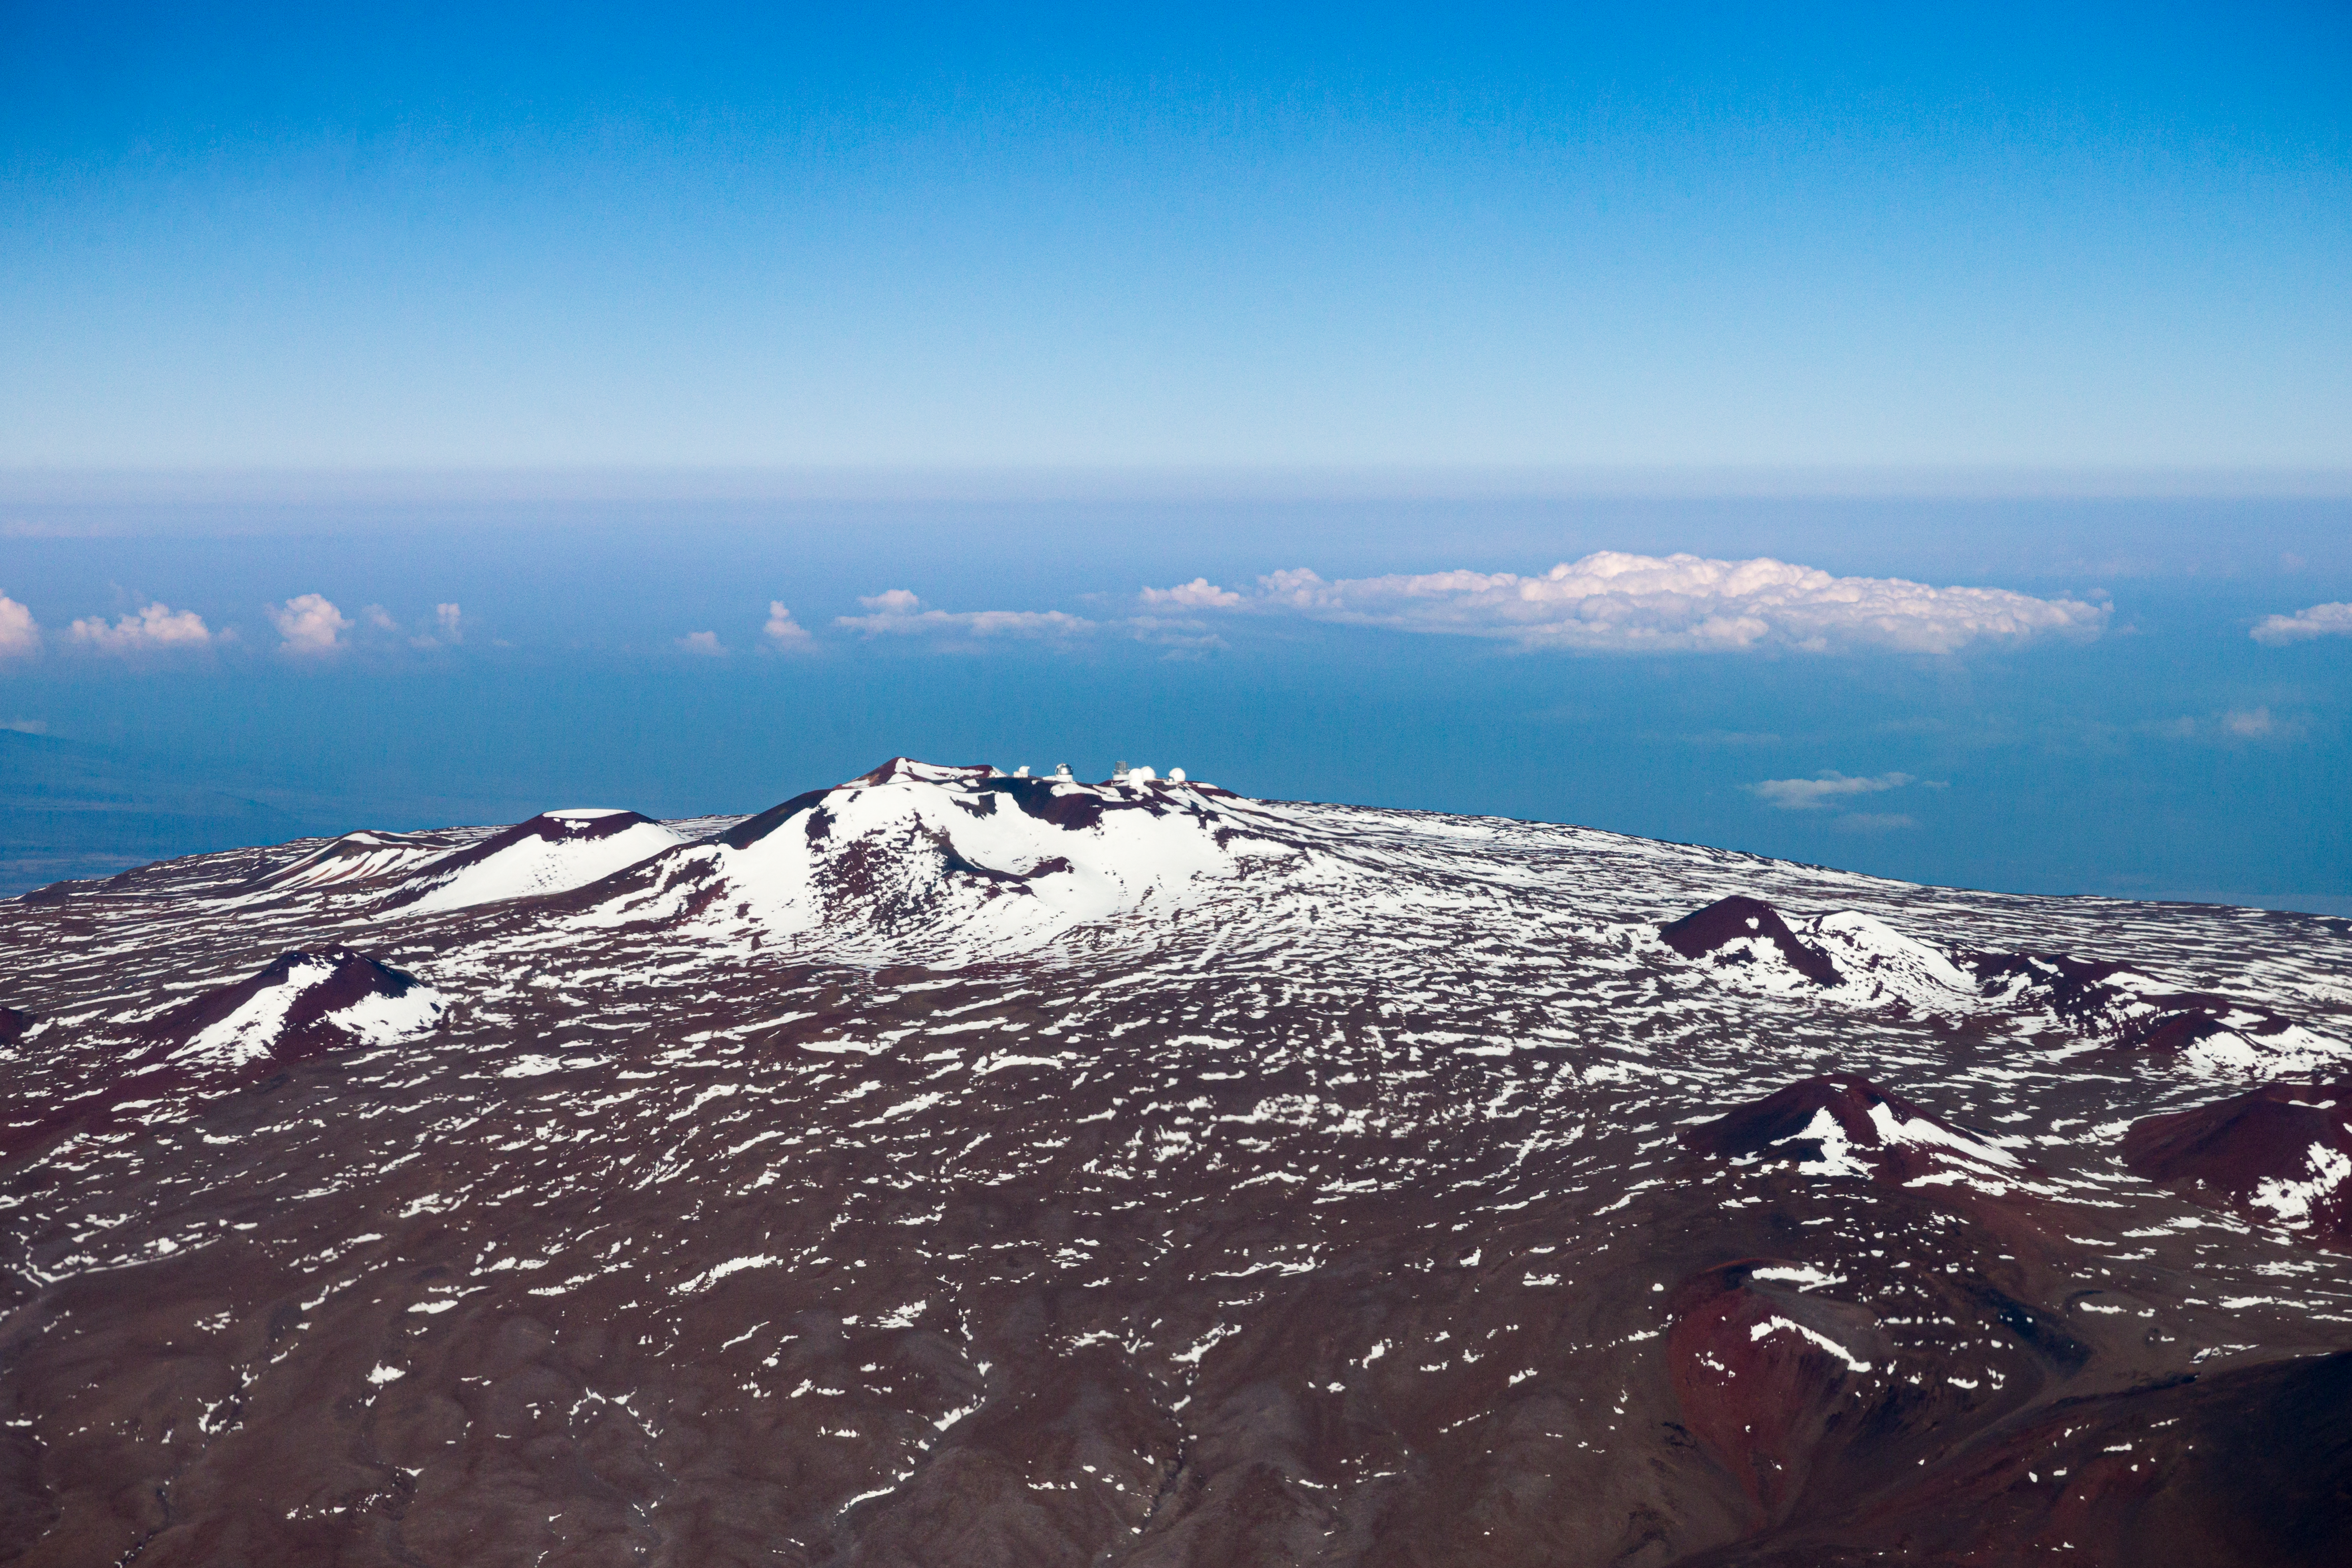

Maunakea summit - snow

Aerial view of the summit of Maunakea.

Credit: International Gemini Observatory/NSF NOIRLab/AURA/J. Pollard